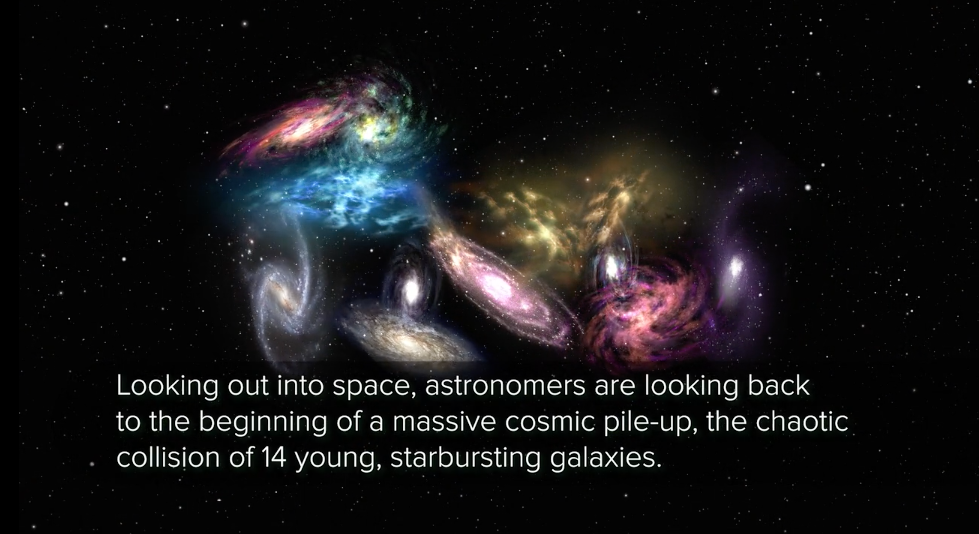

ALMA Sees Cosmic Collision

Peering deep into space — an astounding 90 percent of the way across the observable universe — astronomers have witnessed the beginnings of a gargantuan cosmic pileup, the impending collision of 14 young, starbursting galaxies. This ancient megamerger is destined to evolve into one of the most massive structures in the known universe: a cluster of galaxies, gravitationally bound by dark matter and swimming in a sea of hot, ionized gas.

Credit: NRAO/AUI/NSF